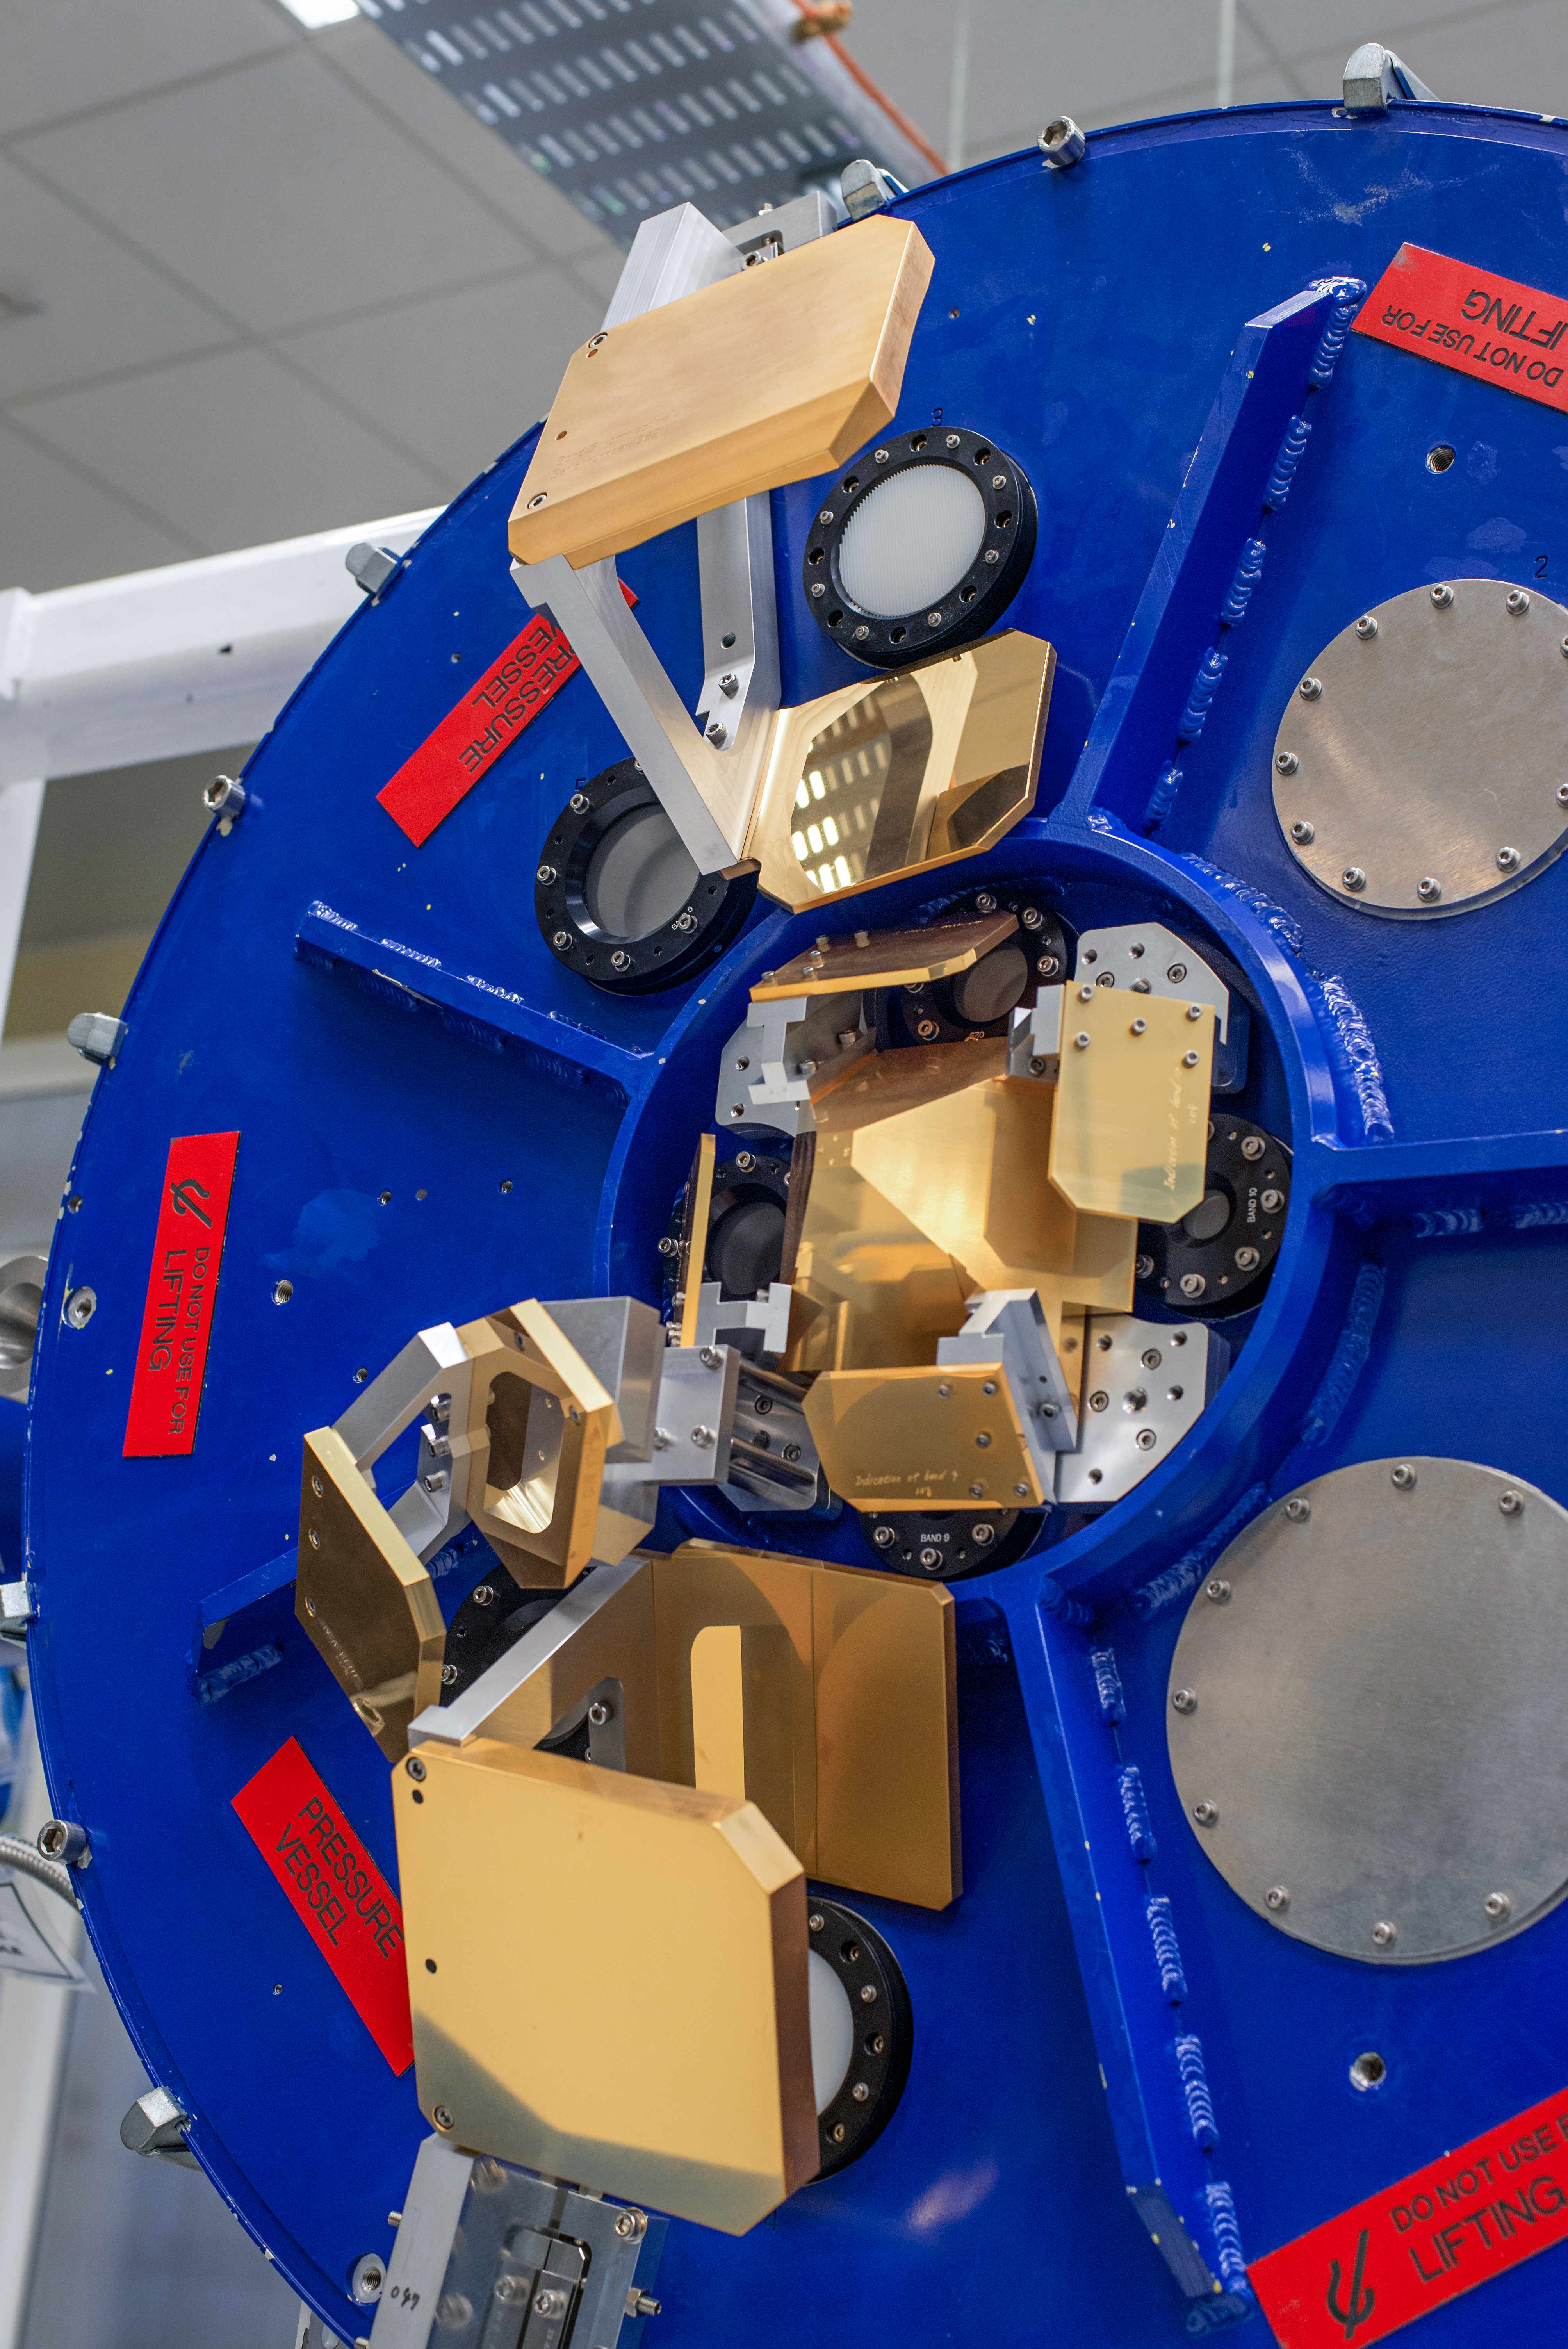

ALMA cryostat

This complex looking piece of equipment is the upper surface of the Atacama Large Millimeter/submillimeter Array (ALMA) cryostat. When these are installed in some of the 66 antennas which make up ALMA, the pyramid shaped mirrors in the centres will redirect the radio signal picked up from outer space, and direct it to the correct receiver areas.

Credit: S. Otarola/ESO